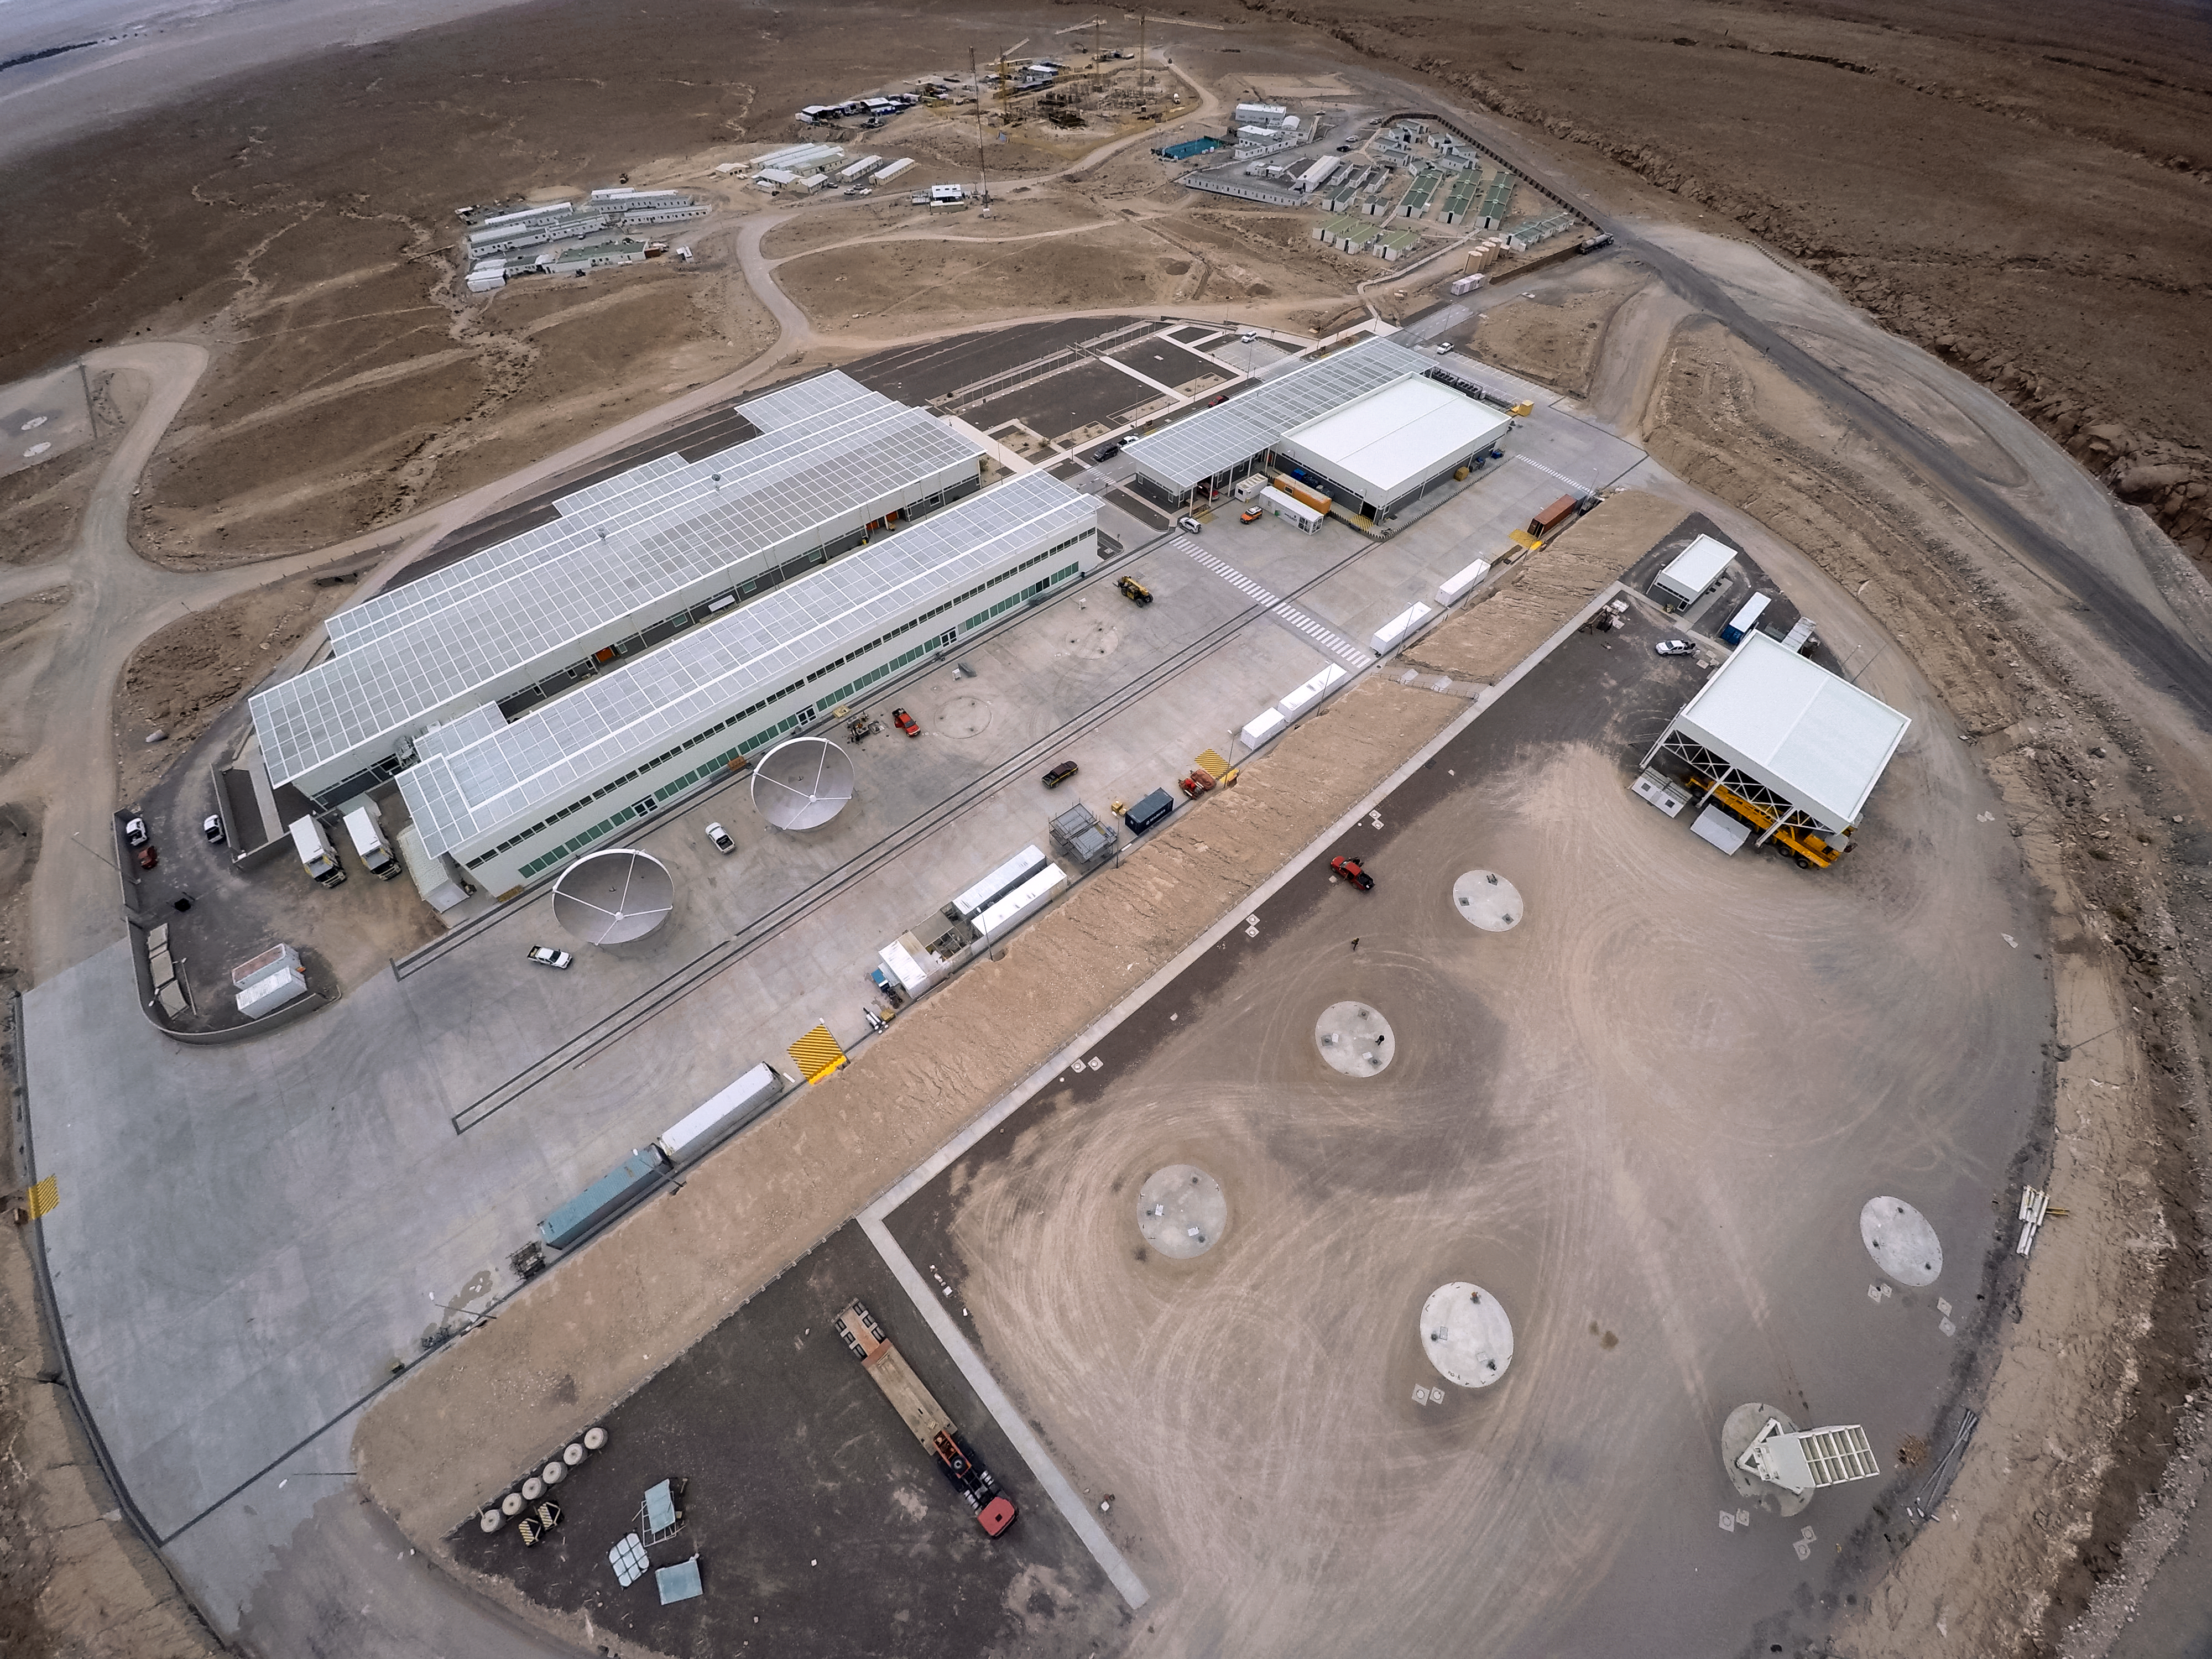

The heart of ALMA

This apparently unremarkable image in fact reveals a remarkable place. ALMA, the Atacama Large Millimeter/submillimeter Array, is situated on the 5000-metre-high Chajnantor plateau. Such a high altitude is necessary for ALMA’s array of antennae, but the lack of oxygen makes the site itself a very uncomfortable place for people to work. For this reason, as much of the scientific and technical work as possible takes place at the Operations Support Facility (OSF), pictured here, which is 2100 metres lower in altitude.

Credit: M. Struik (CERN)/ESO